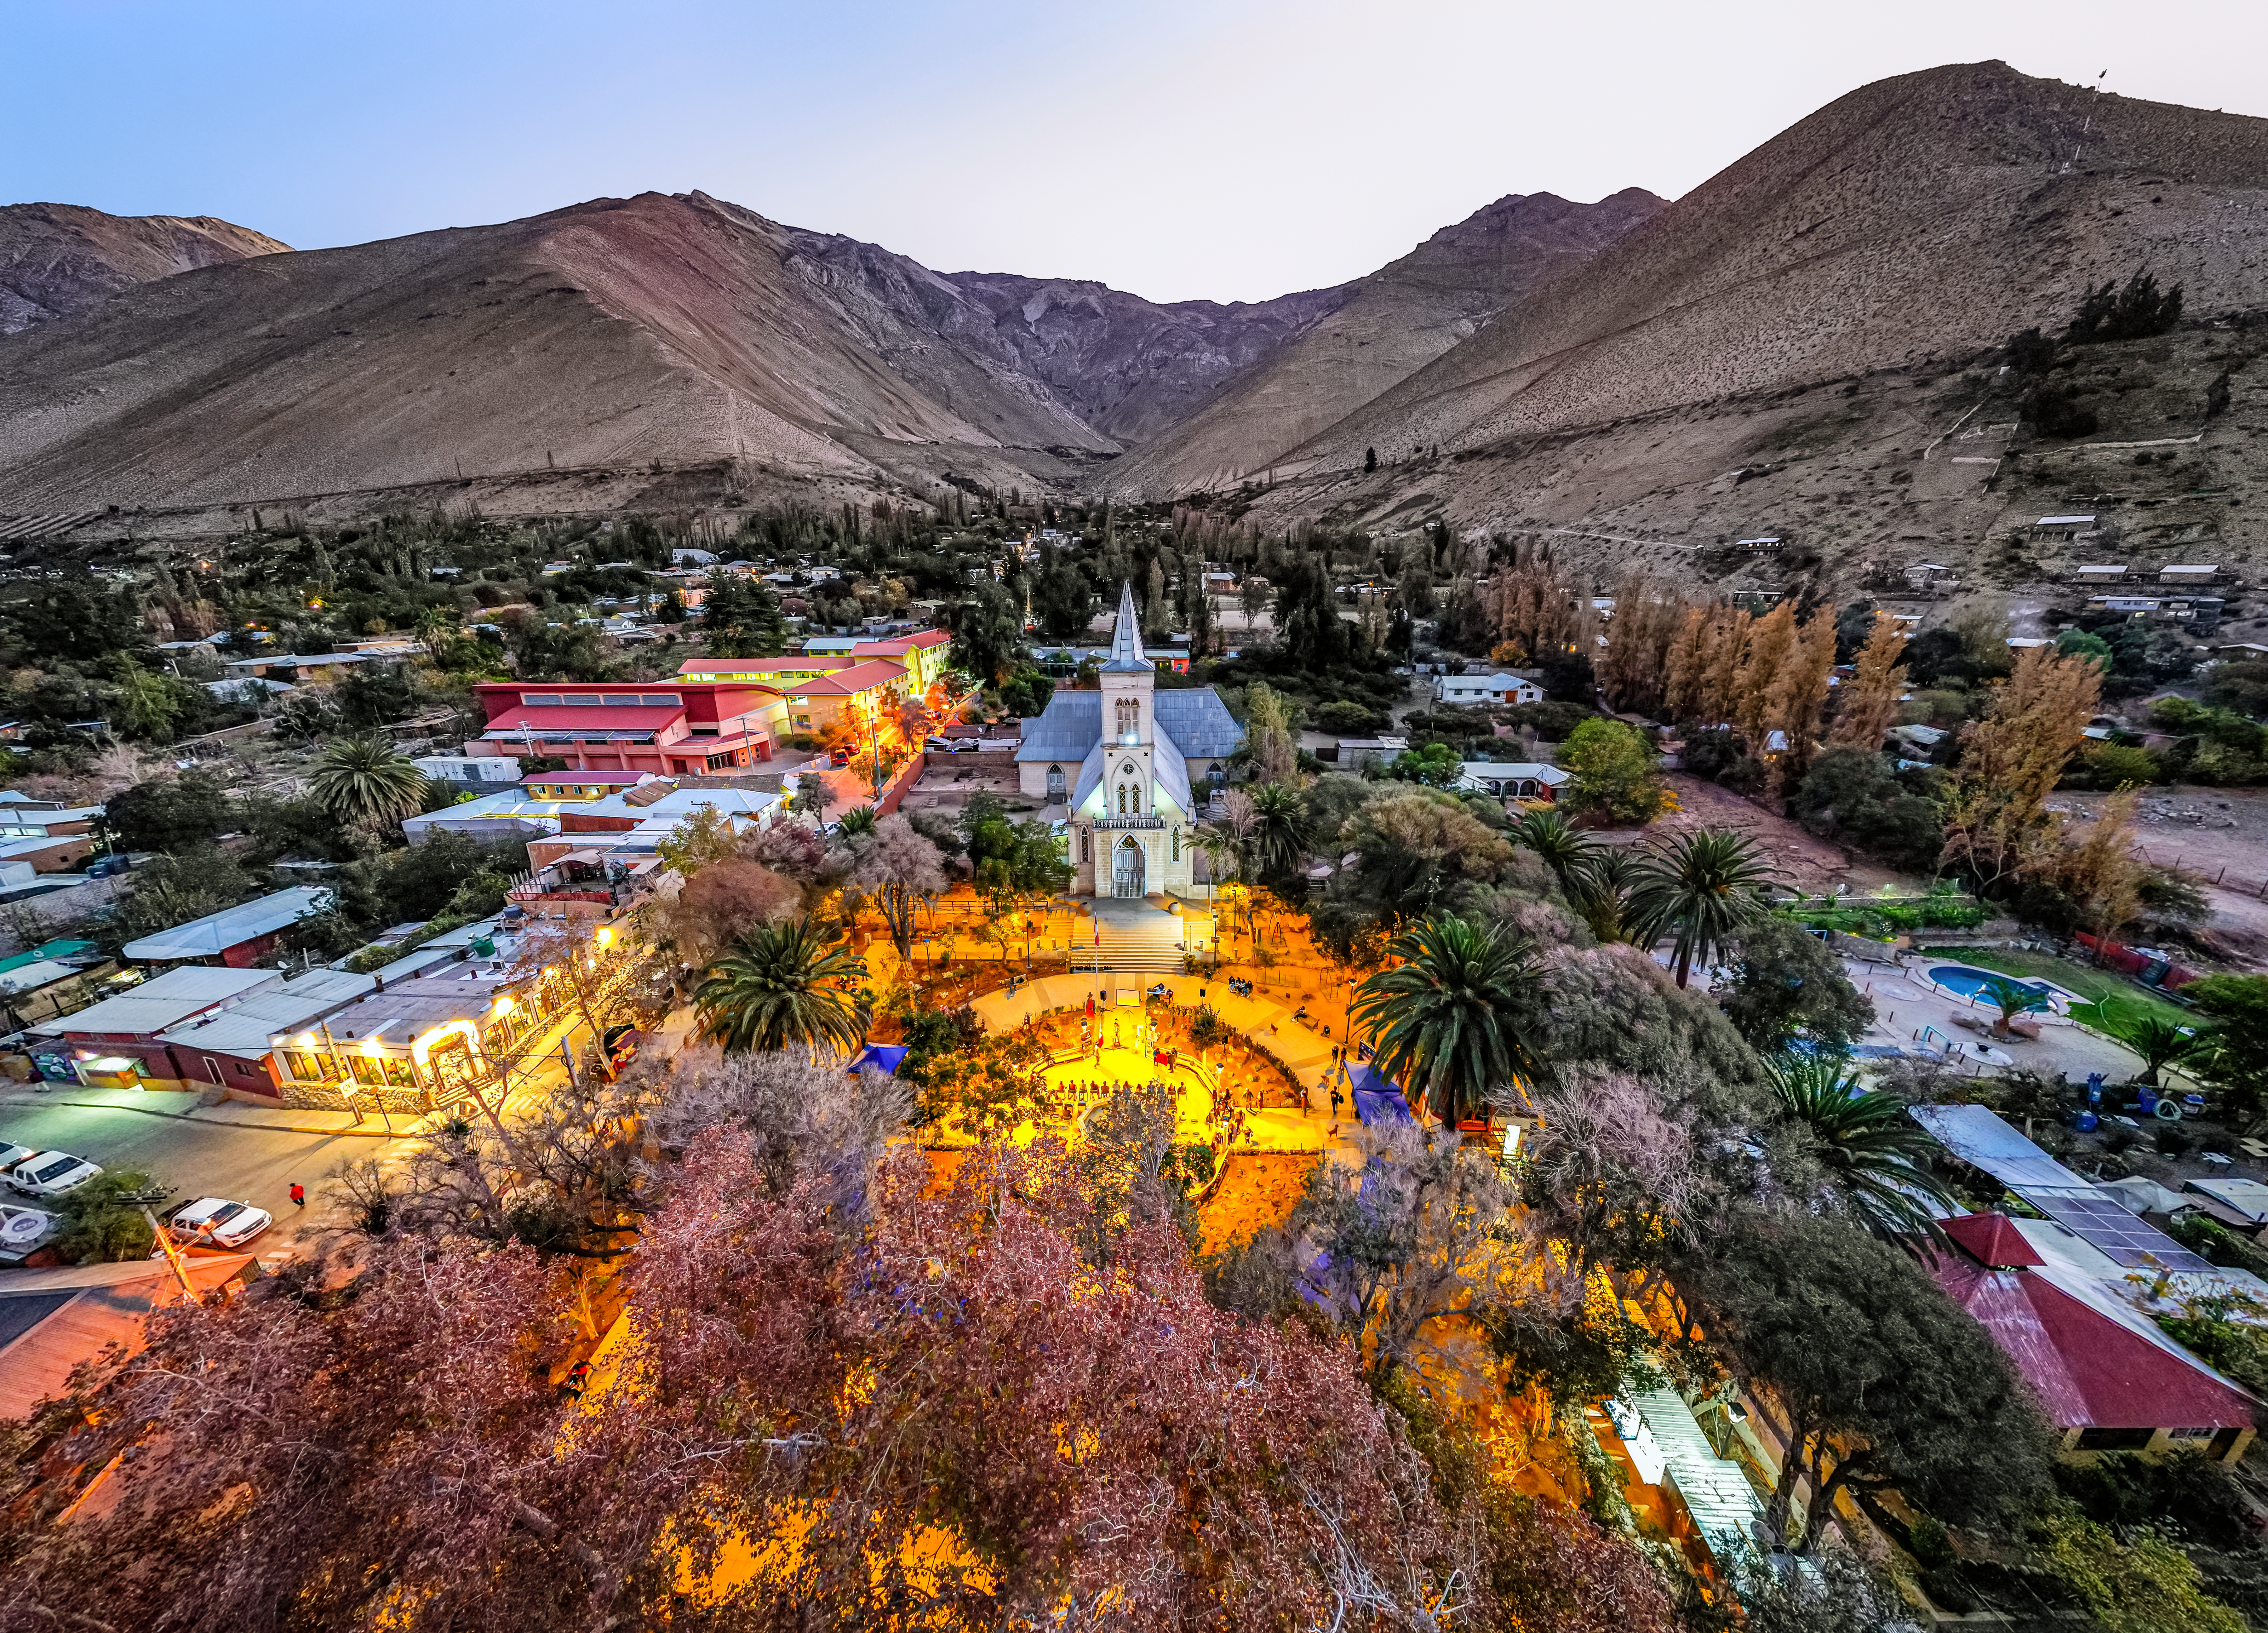

Aerial view of Pisco Elqui, with its square illuminated new dark-sky-compliant lighting.

Aerial view of Pisco Elqui in Chile with its square illuminated with new dark-sky-compliant lighting.

Credit: NOIRLab/NSF/AURA/ and Elqui Global & Iván Mondaca